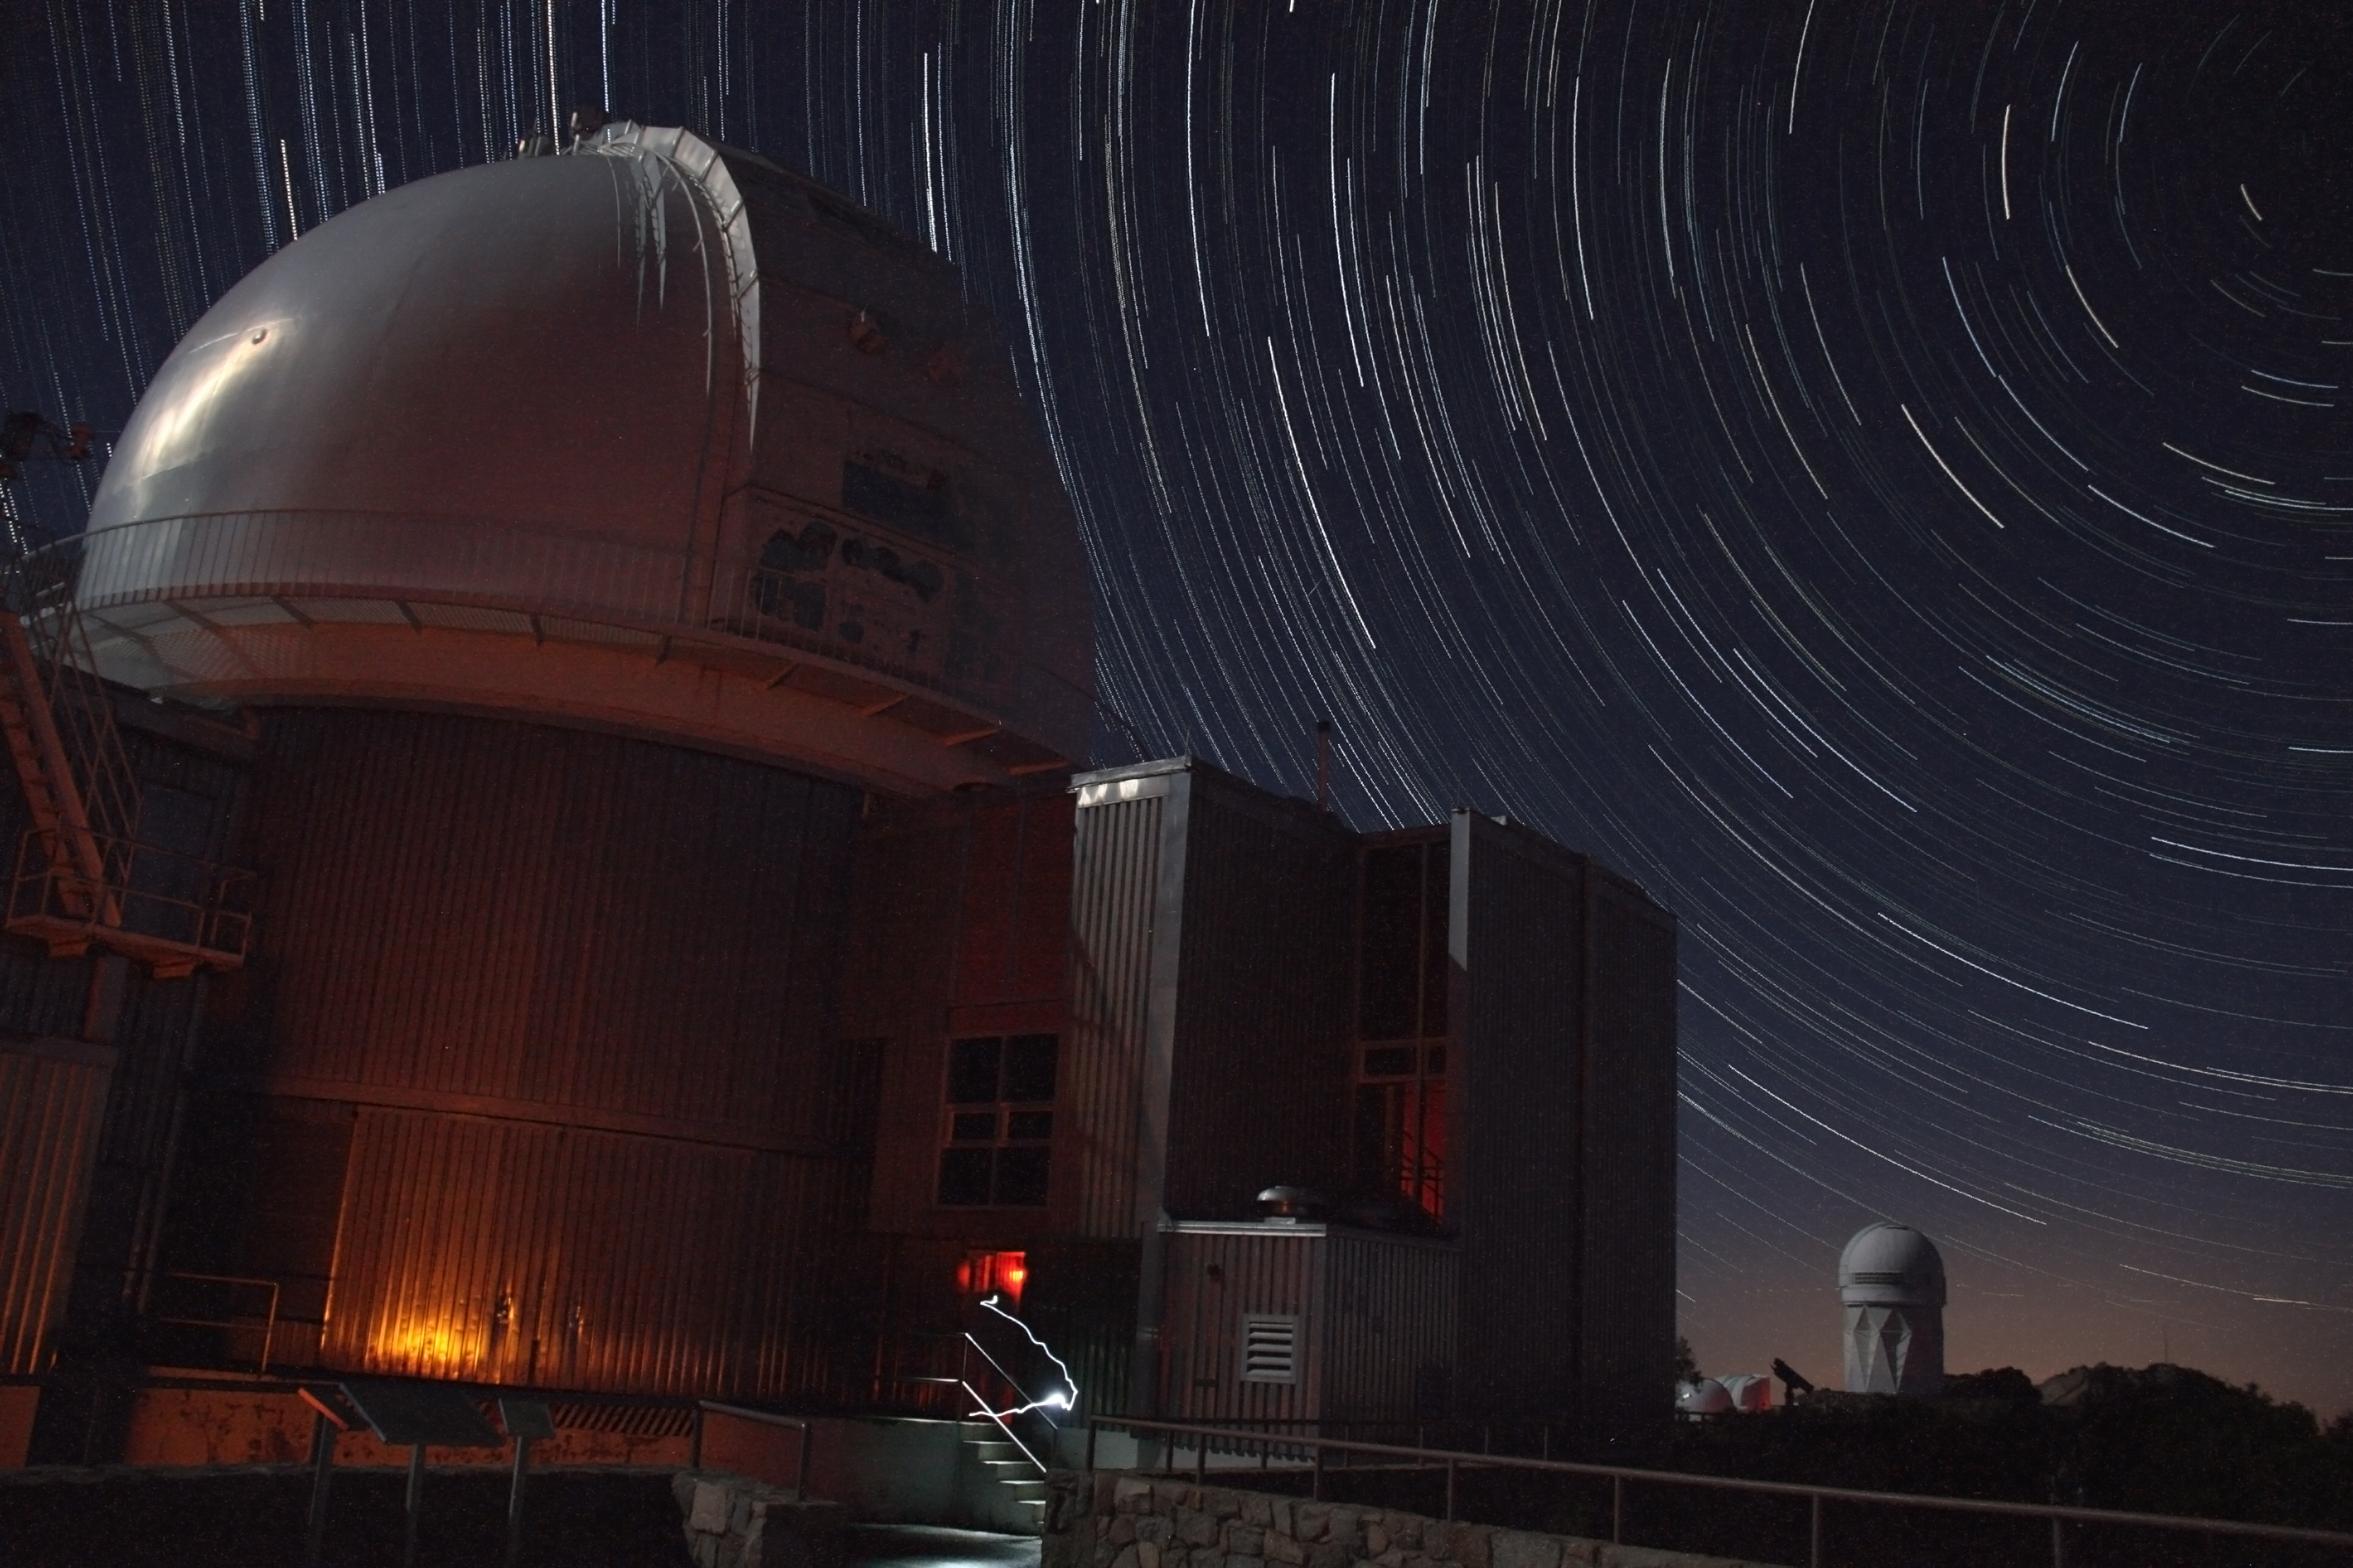

Star Trails over the 2.1-m Telescope

Star trails circle over Kitt Peak National Observatories 2.1-meter telescope and Mayall 4-meter telescope (background).

Credit: P. Marenfeld & NOIRLab/NSF/AURA